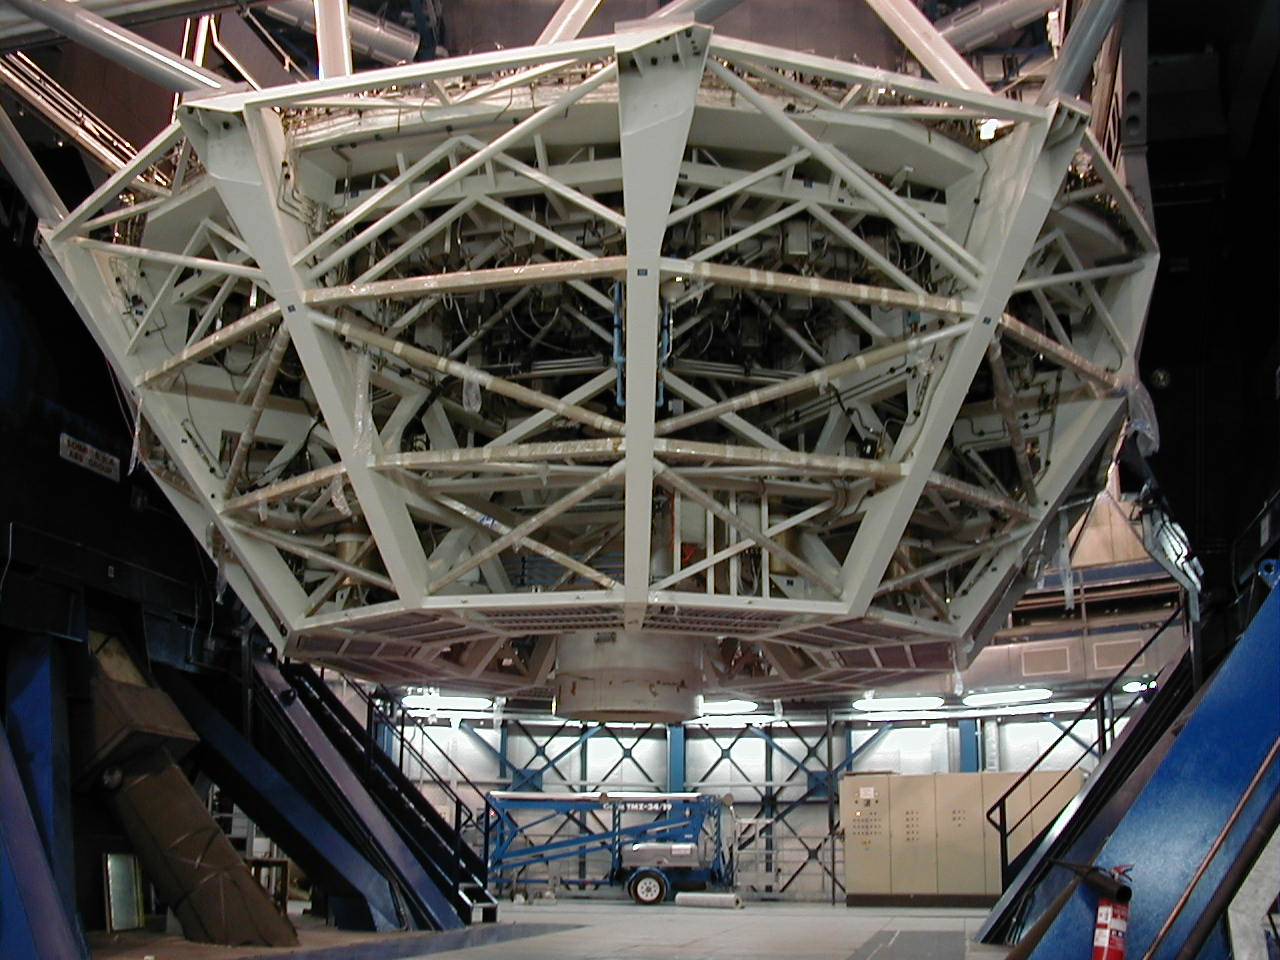

Installed M1 cell

The M1 Cell, now fully installed at MELIPAL, seen from below.

Credit: ESO